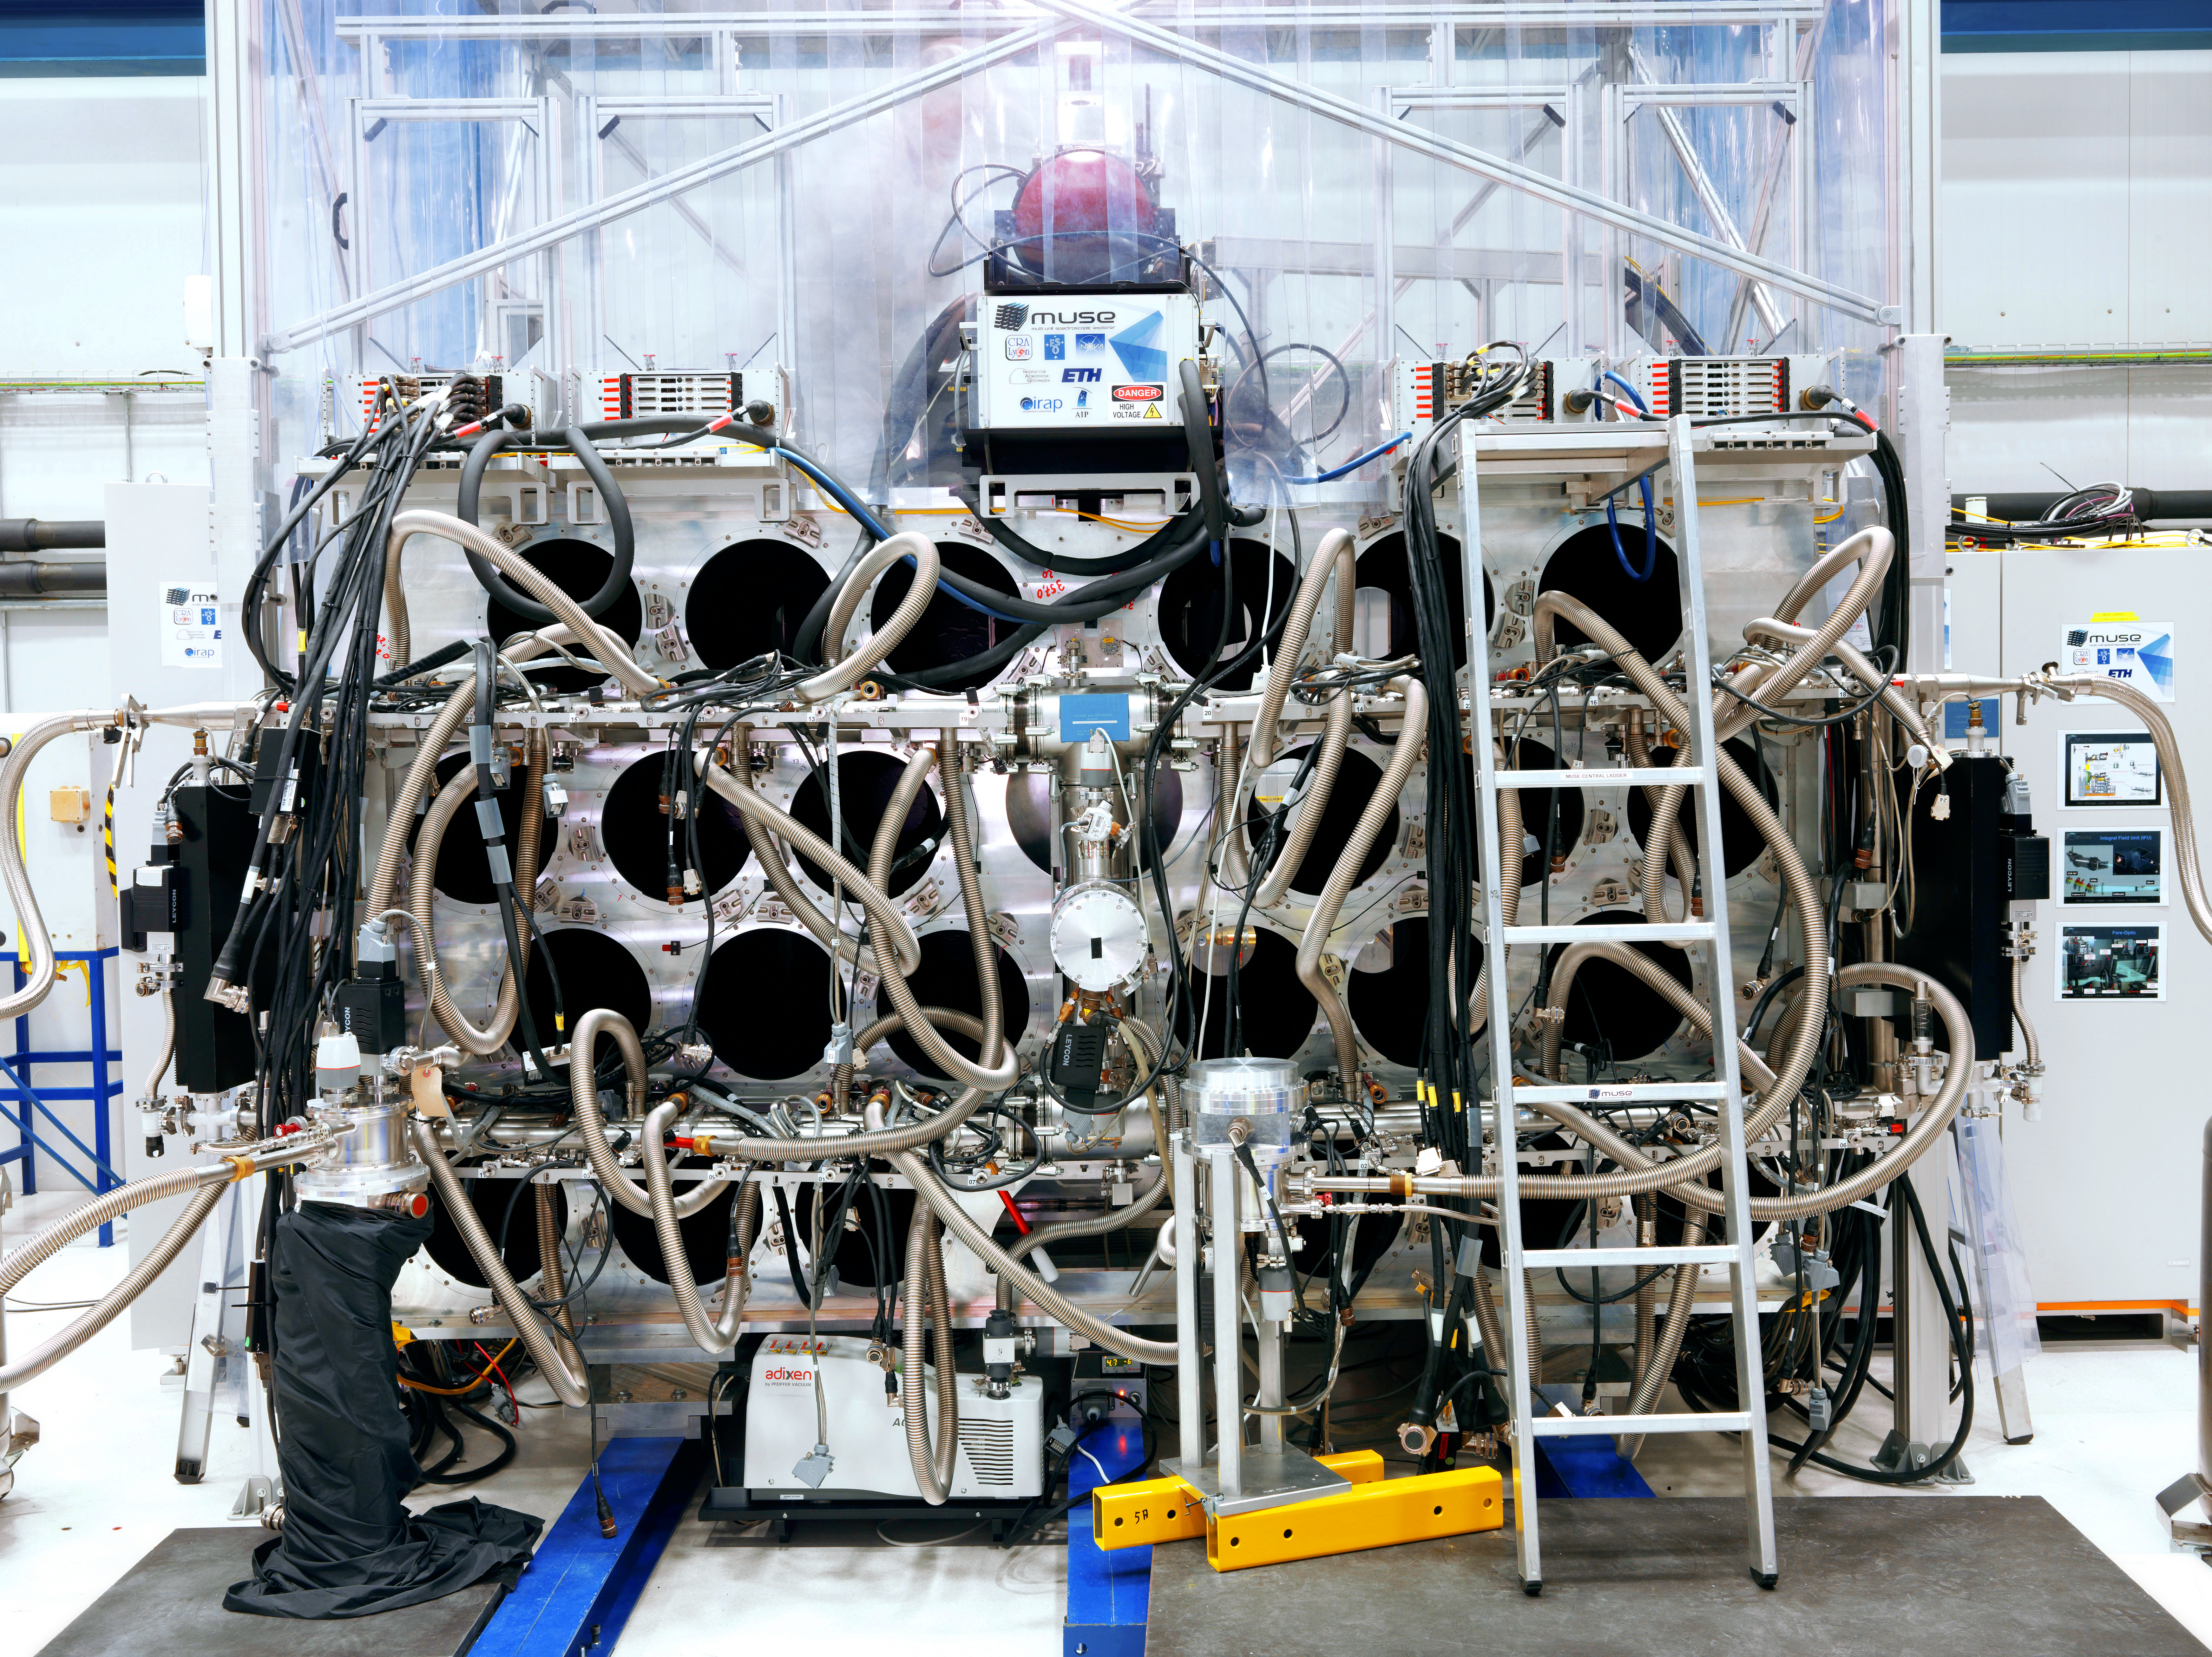

A tangled MUSE

A view of the carefully curated tangle of pipes and wires that comprise the MUSE instrument's cryogenic system which provides cooling and vacuum for the 24 MUSE detectors.

The Multi Unit Spectroscopic Explorer (MUSE) second generation instrument for ESO’s Very Large Telescope (VLT) is an innovative 3D spectrograph with a wide field of view, providing simultaneous spectra of numerous adjacent regions in the sky. Such spectrographs are efficient explorers of the Universe in three dimensions (two for the sky positions, and one for the wavelengths). Poised to become a unique and powerful tool for discovering objects that cannot be found in imaging surveys, MUSE, which is based on a number of technological developments, is bringing these advantages to a level never achieved before.

Credit: M. Najjar/ESO